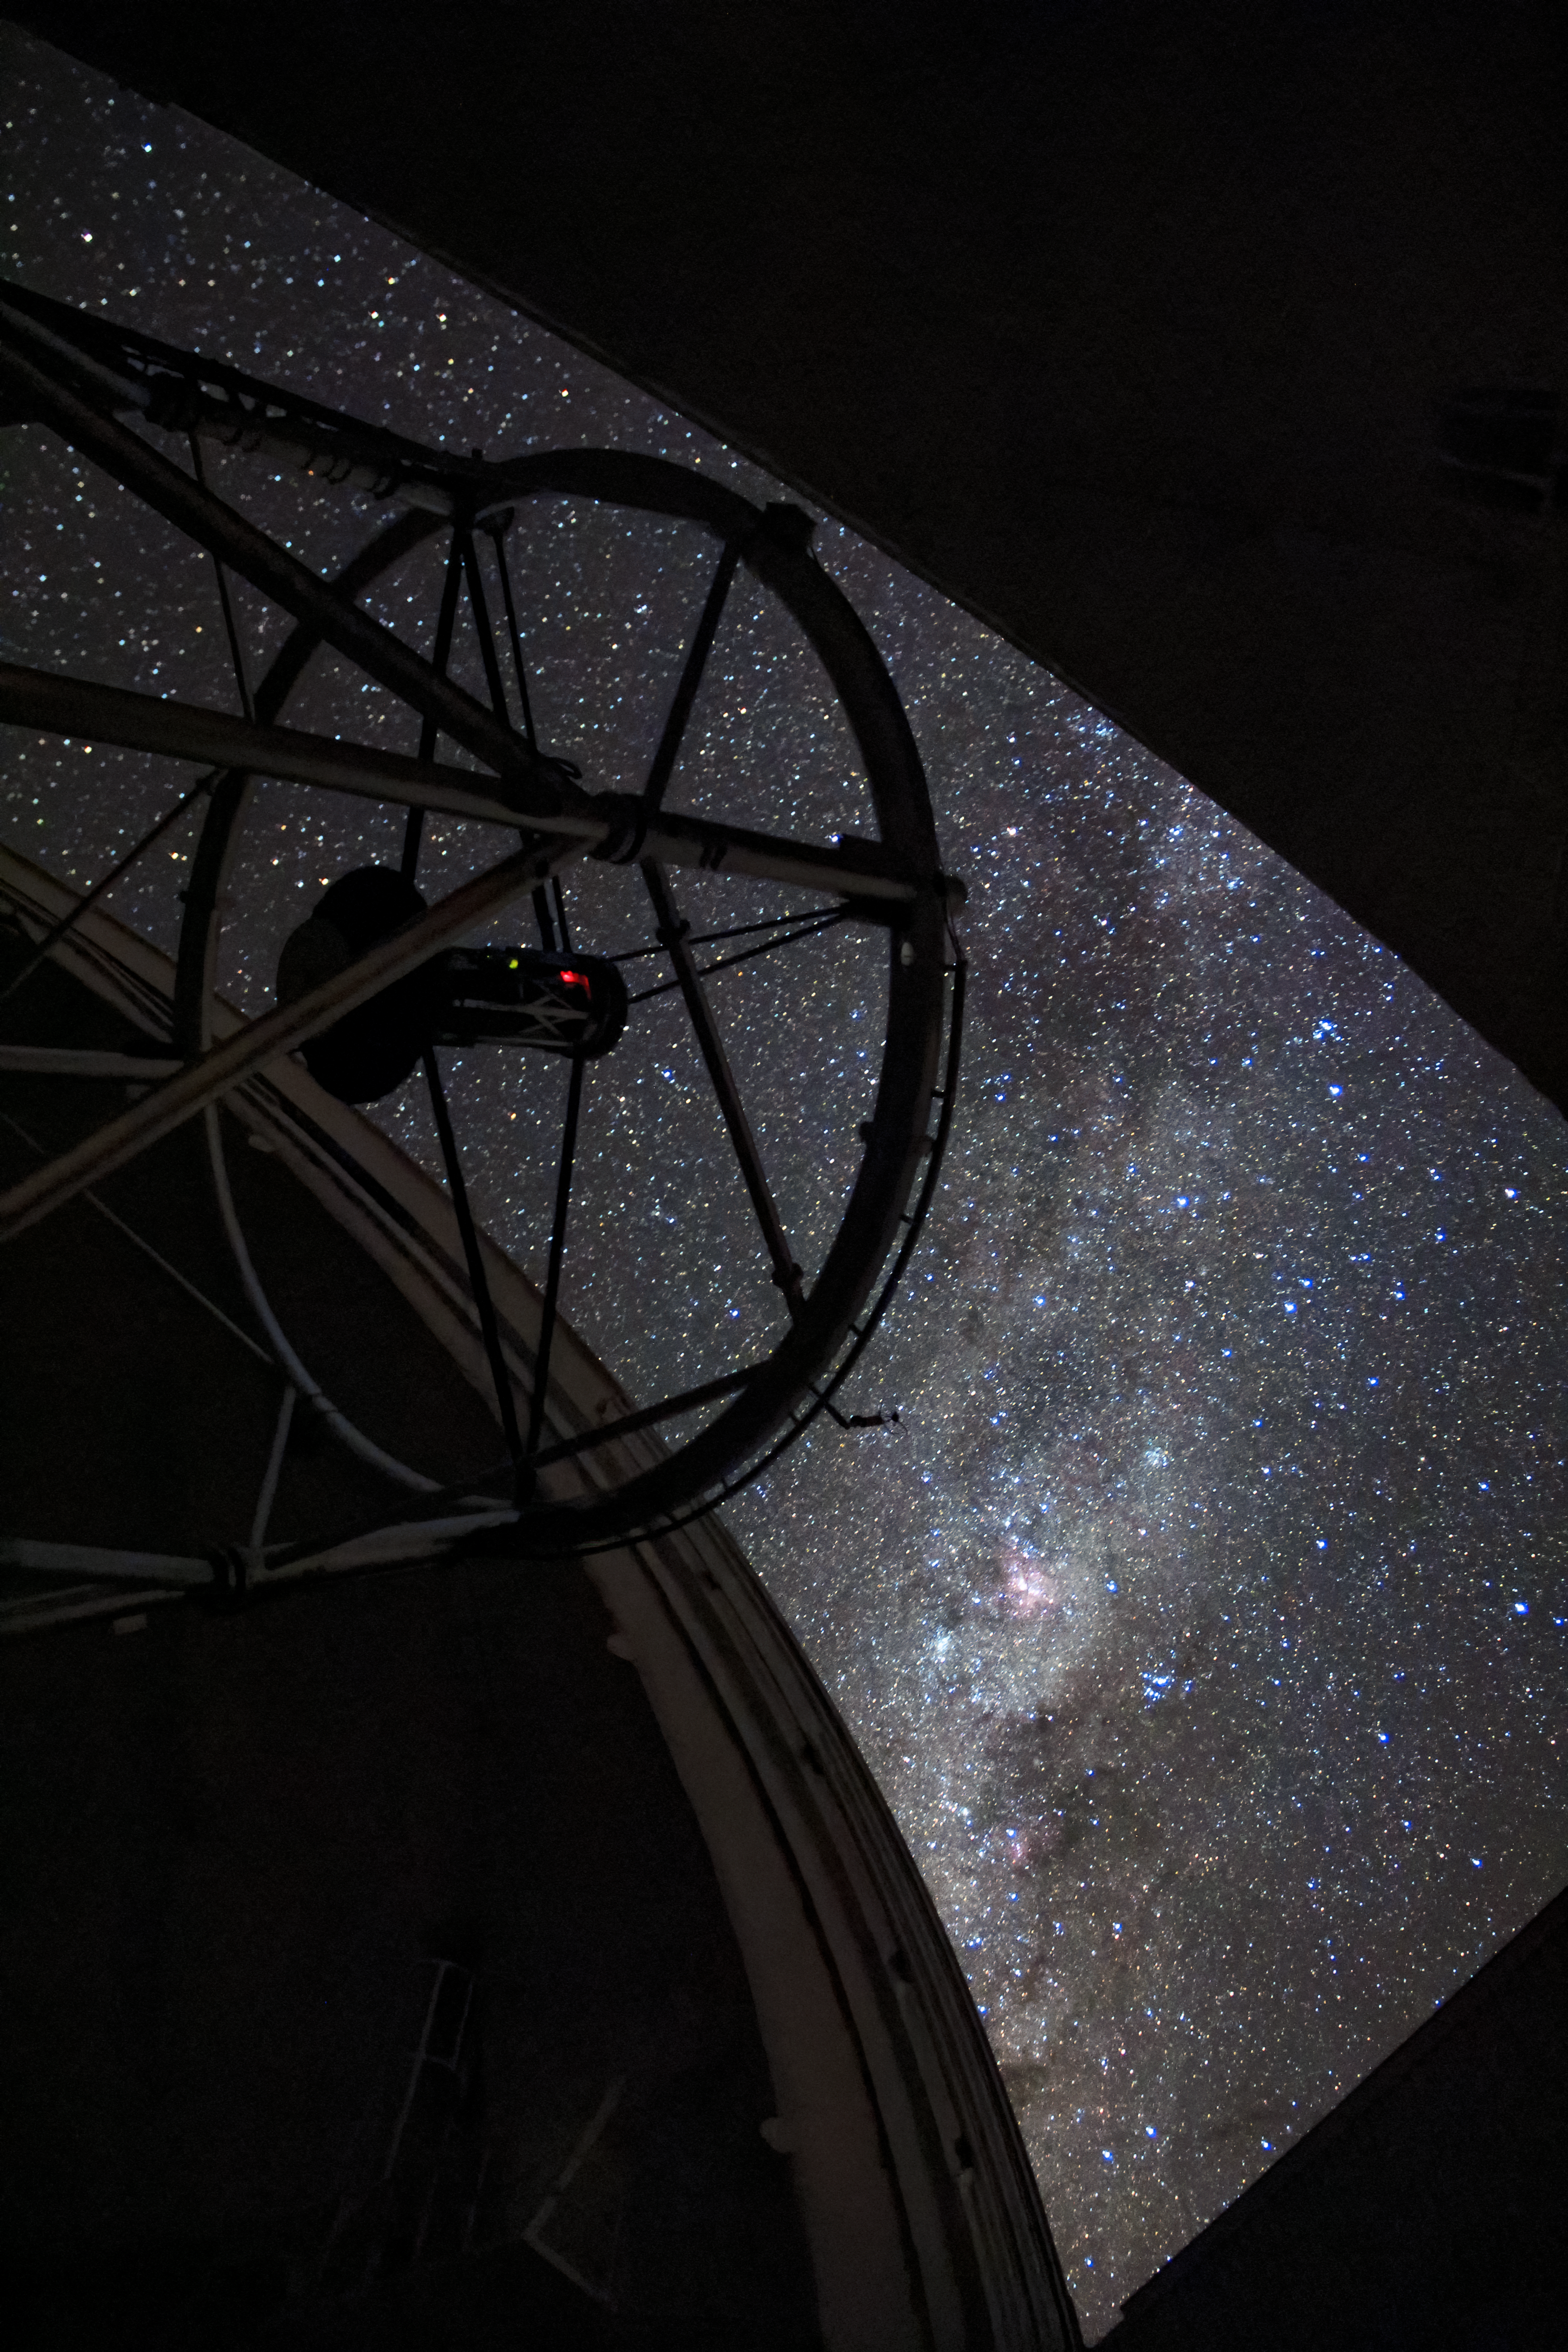

Gemini South Peers Outward

The Gemini South telescope looks out of its dome and towards the stars in this photo. Gemini South is part of the International Gemini Observatory, a program of NSF NOIRLab.

Credit: NOIRLab/AURA/NSF/J. Fuentes